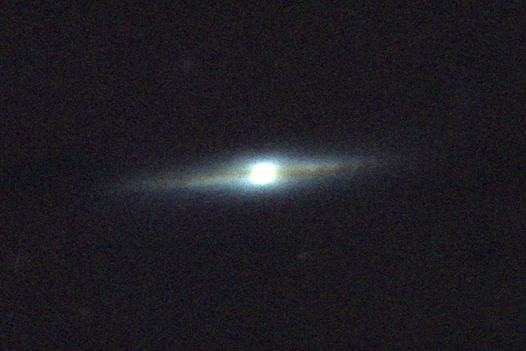

Spiral Galaxy 0313-192

Spiral Galaxy 0313-192

Credit: International Gemini Observatory/NOIRLab/NSF/AURA